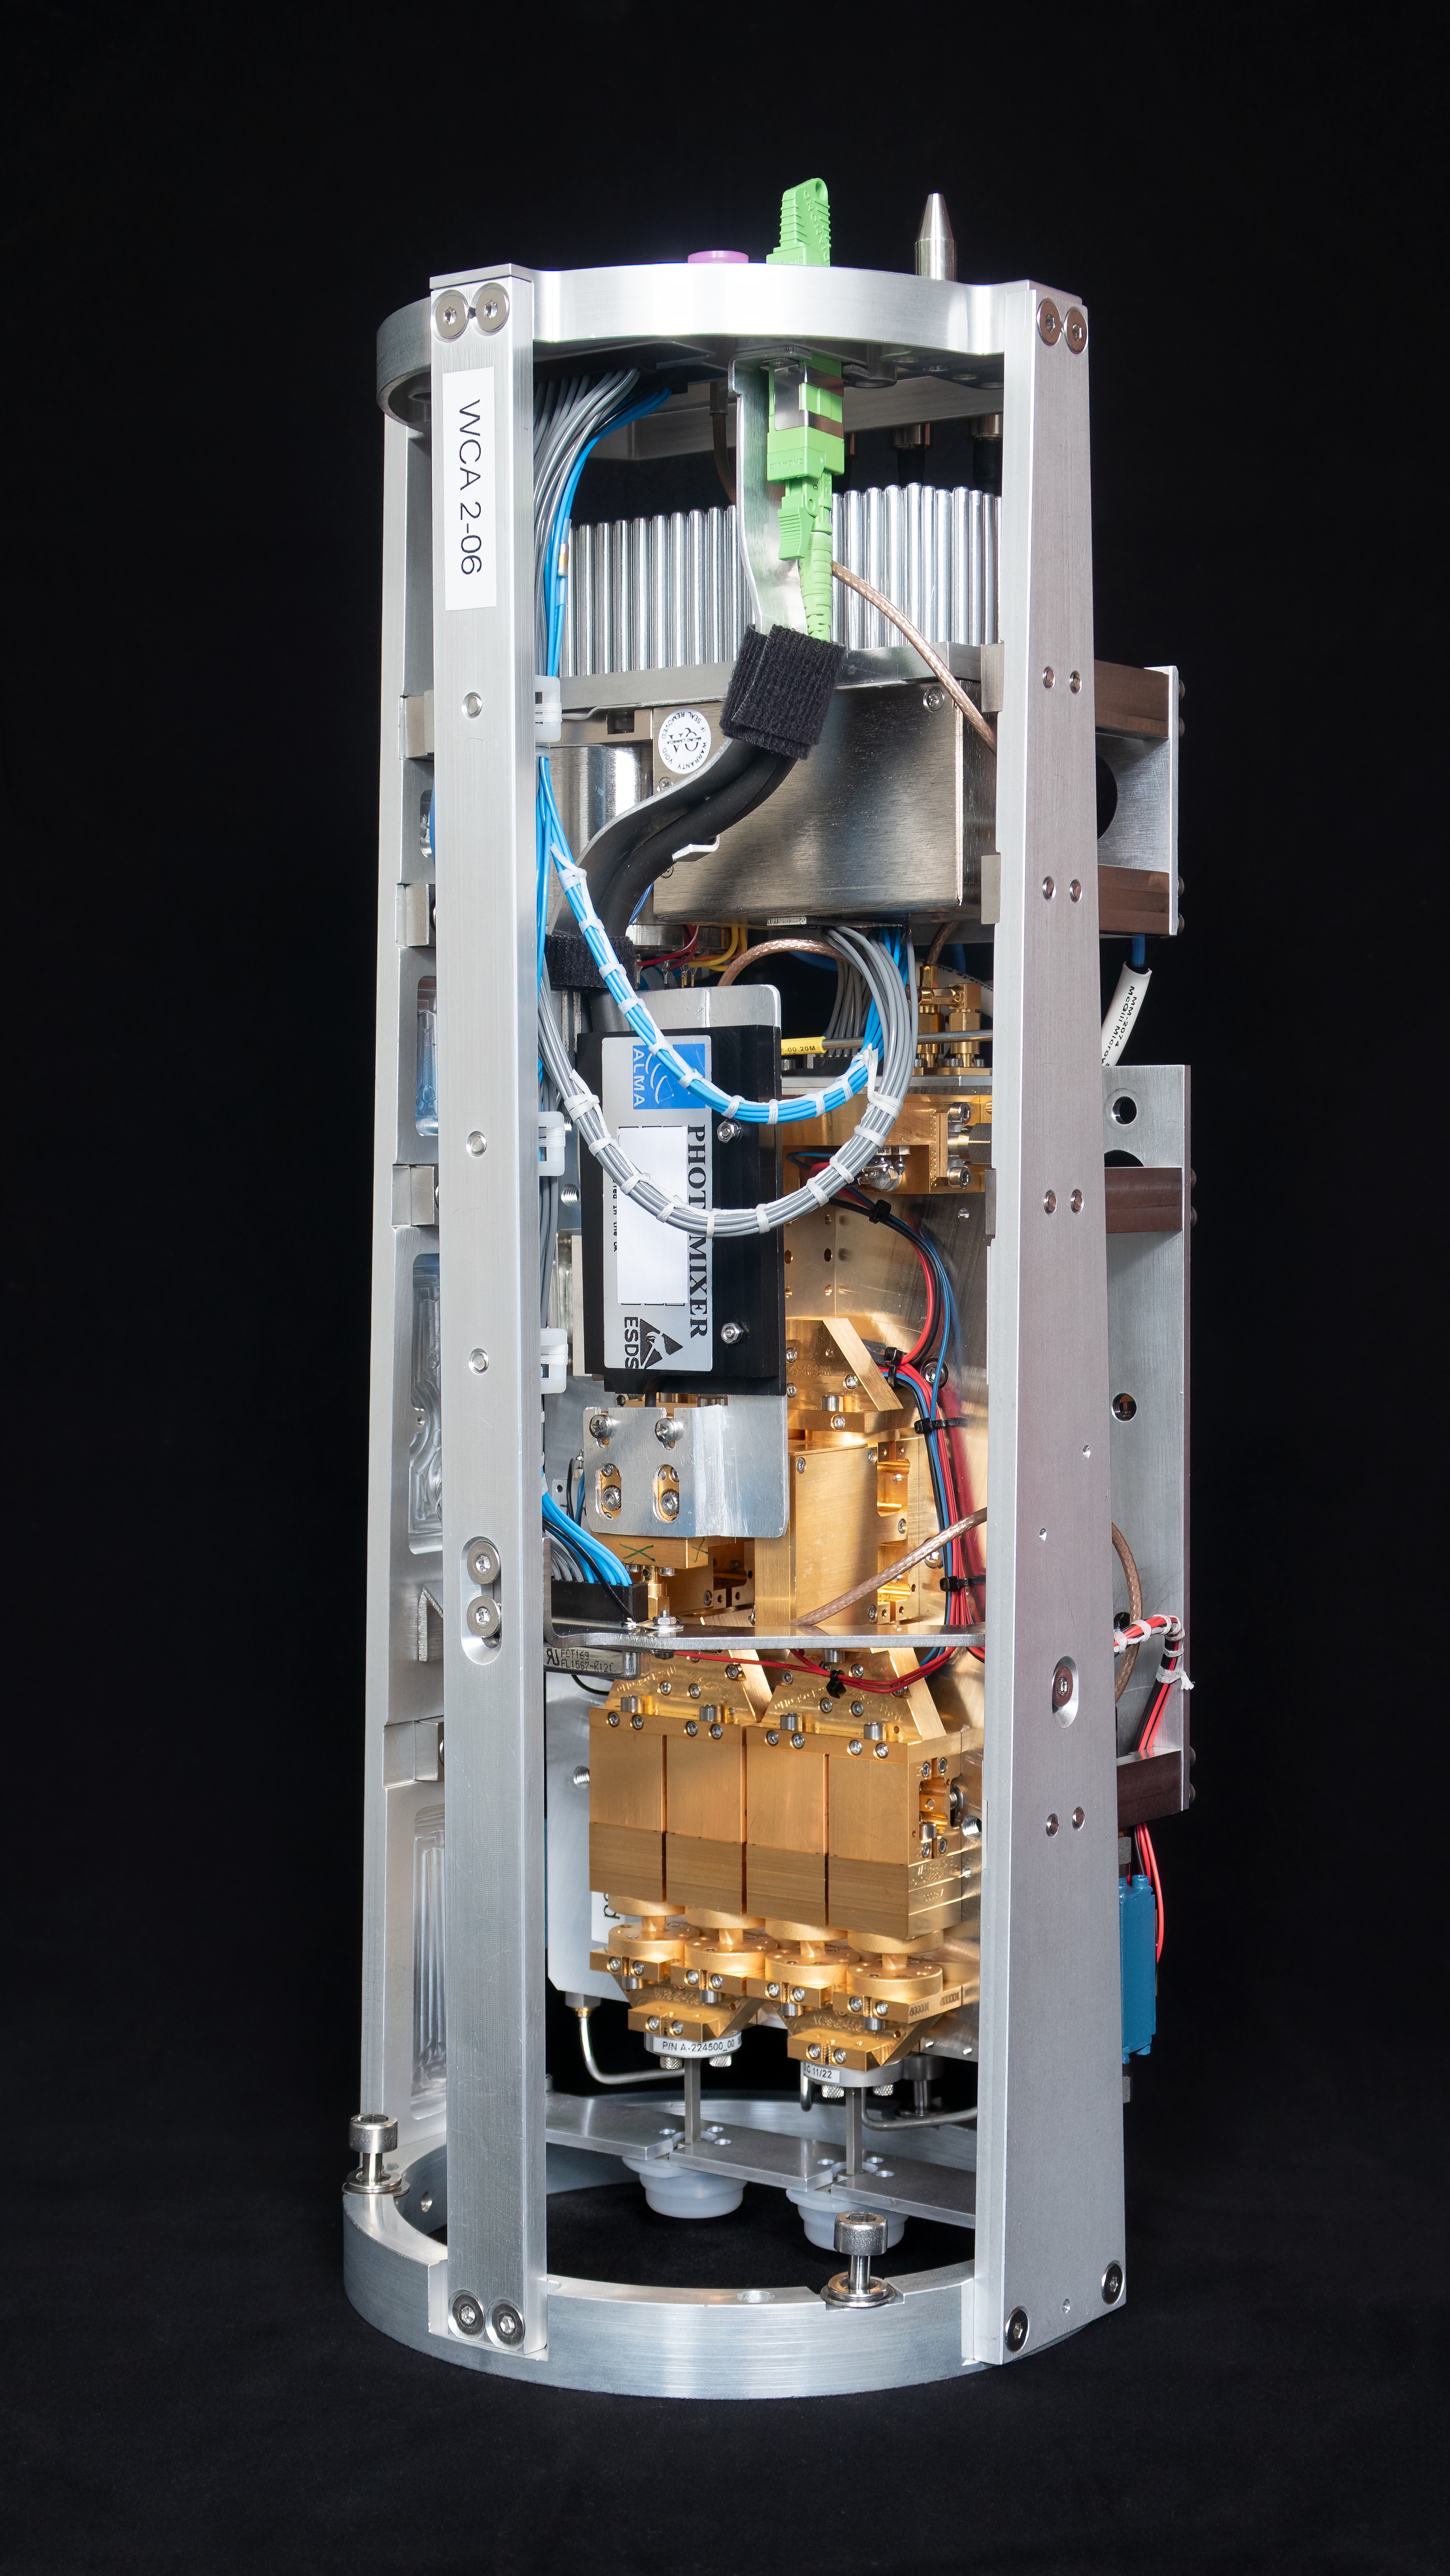

Warm cartridge assembly of an ALMA Band 2 receiver

This image, courtesy of the NOVA sub-mm instrumentation group, shows the warm cartridge assembly for one of the ALMA Band 2 receivers. This component of the receiver operates at room temperature while the cold cartridge assembly is kept at cryogenic temperatures. Band 2 receivers pick up signals from the Universe with frequencies between 67 and 116 GHz.

Credit: NOVA/ESO